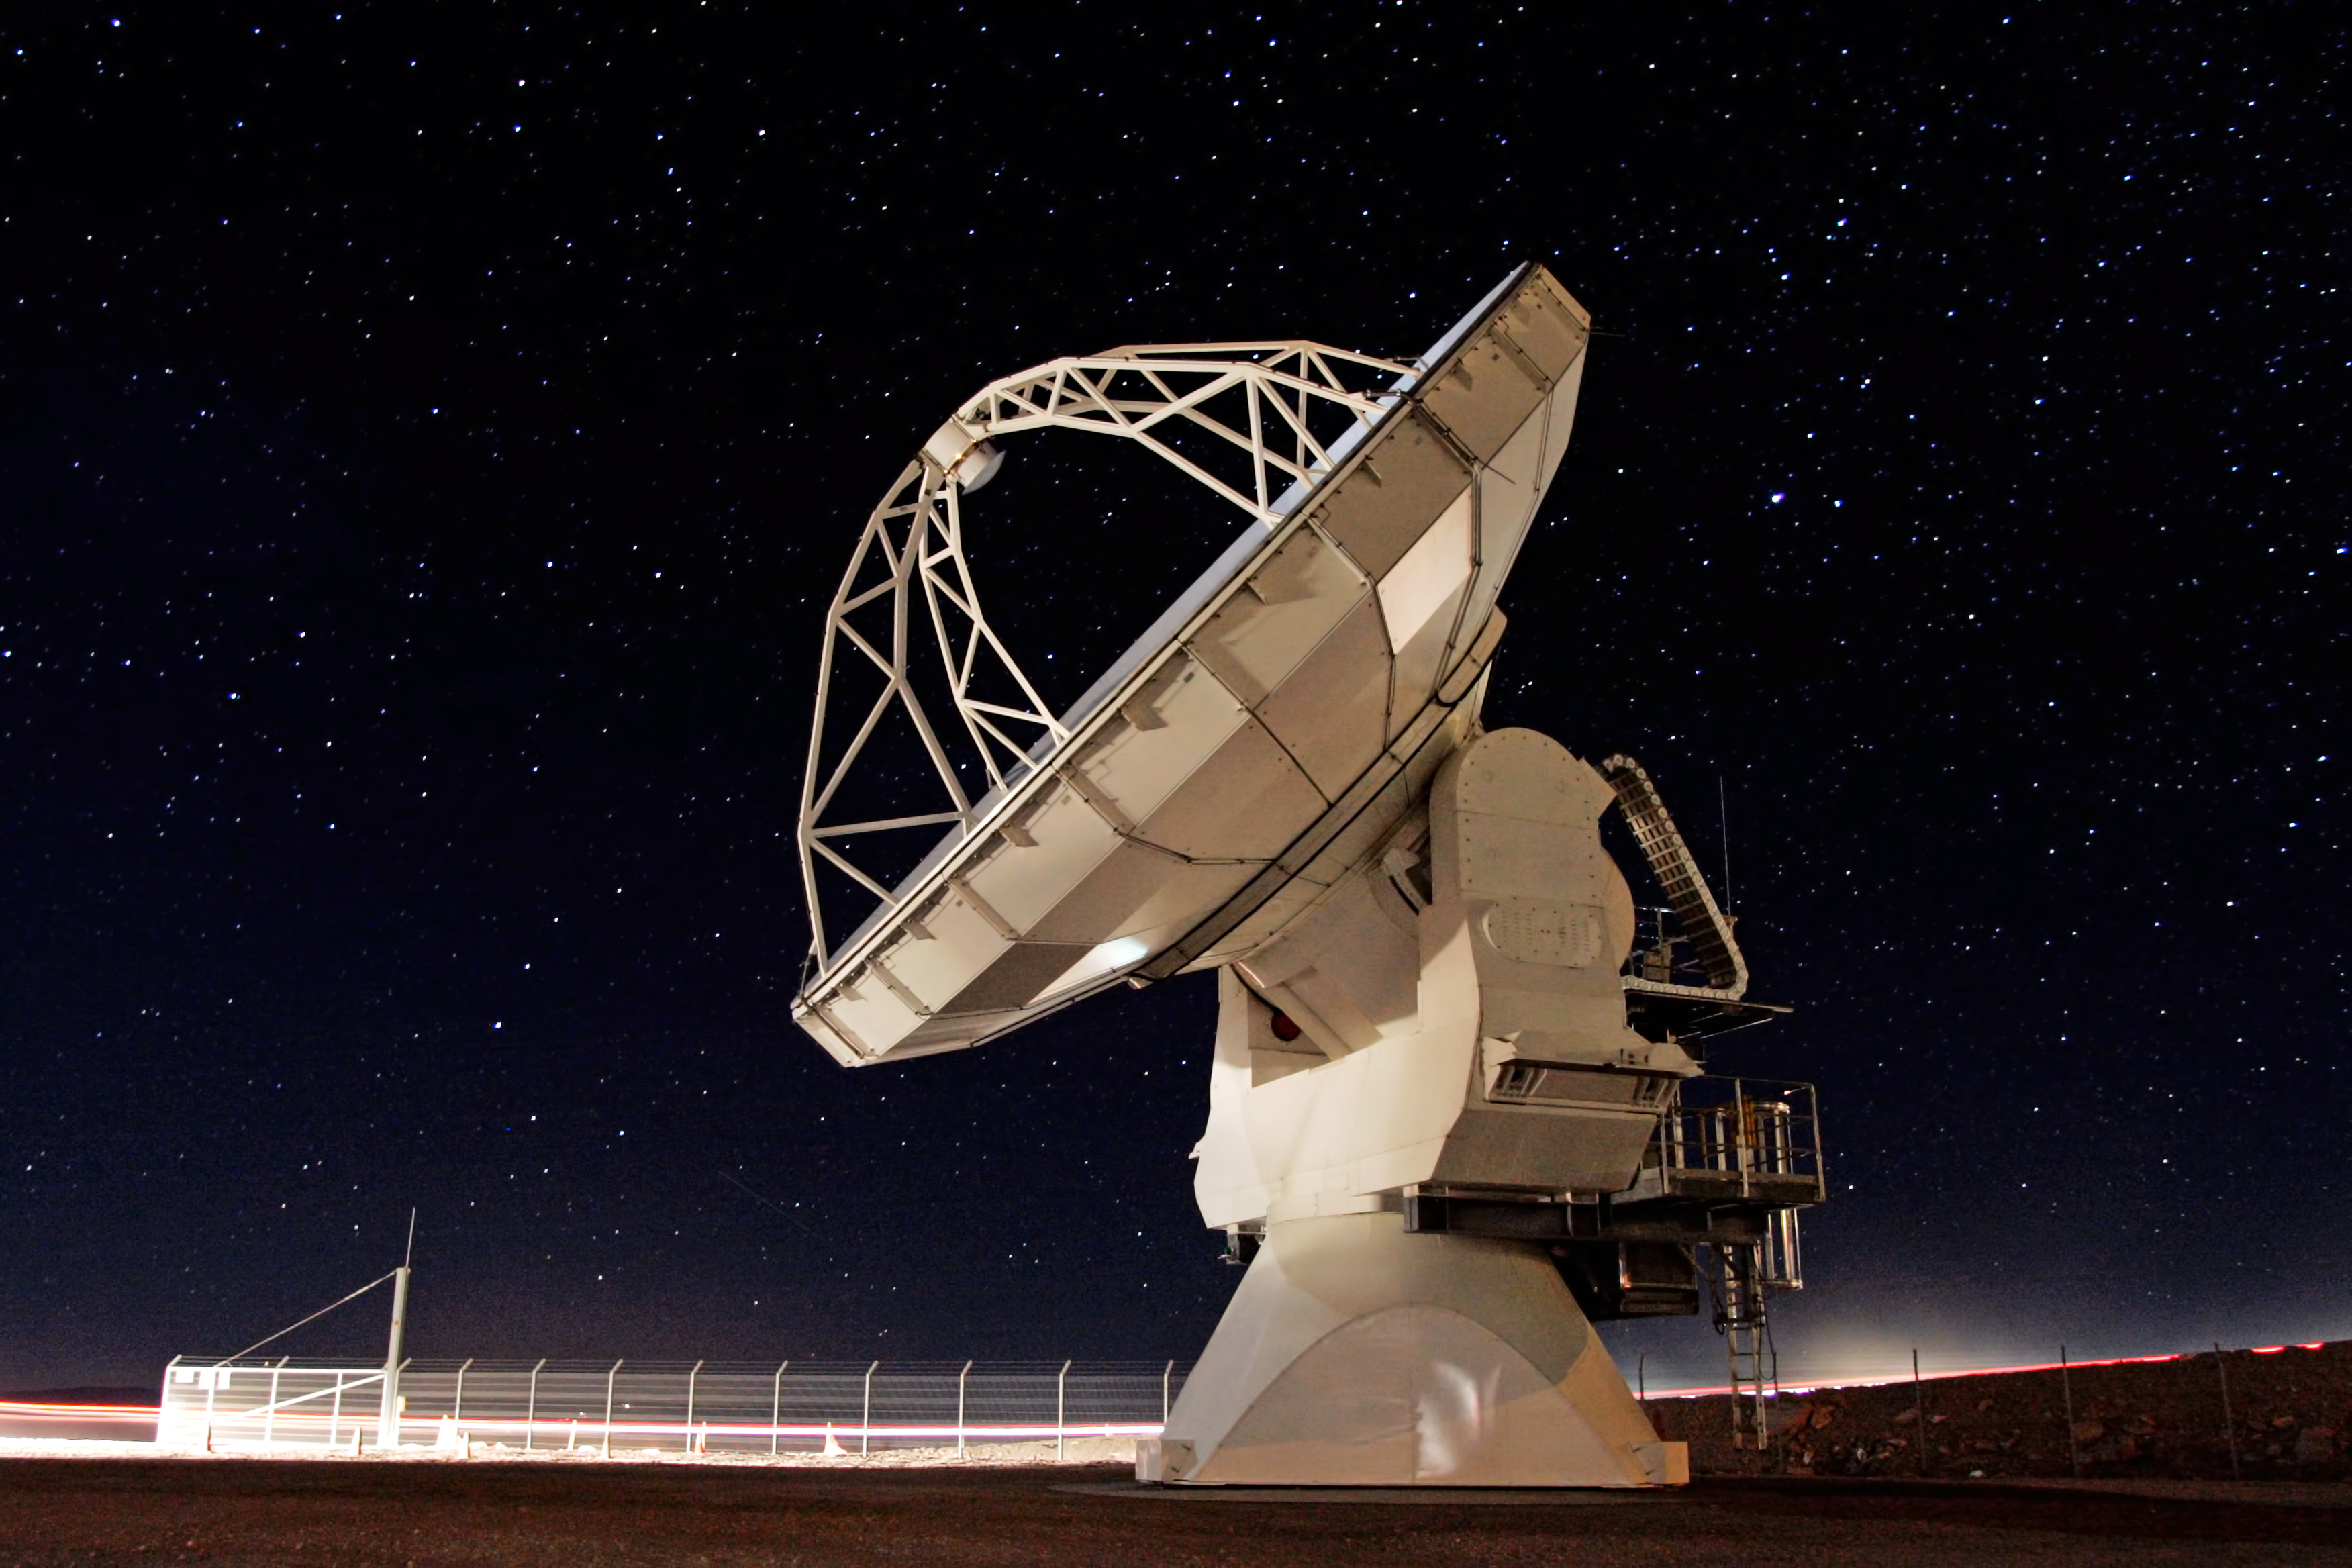

ALMA antenna at Chajnantor

North American ALMA antenna at Chajnantor in the Atacama Desert, Chile.

Credit: AUI/NRAO, Carlos Padilla